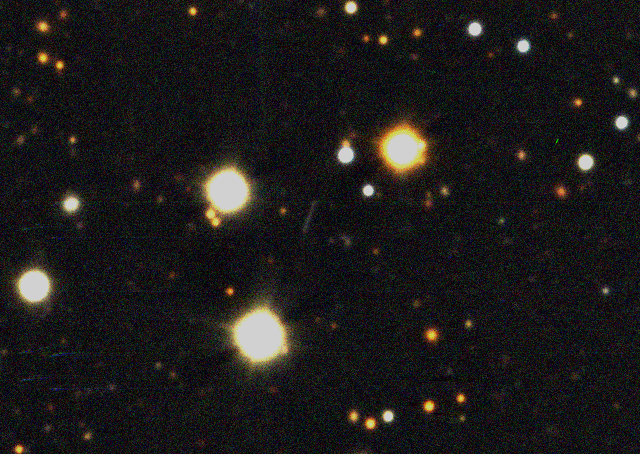

Comet 67P/Churyumov-Gerasimenko's motion in the sky

Composite image of the nucleus of Comet 67P/Churyumov-Gerasimenko (the trail of light at the centre), recorded on February 26, 2004, at 6:15 UT with the SUSI-2 camera on the 3.5-m New Technology Telescope. It is based on fifteen series of exposures seen in three different wavebands. Because the comet is moving with respect to the background stars, it appears as a trail.

Credit: ESO